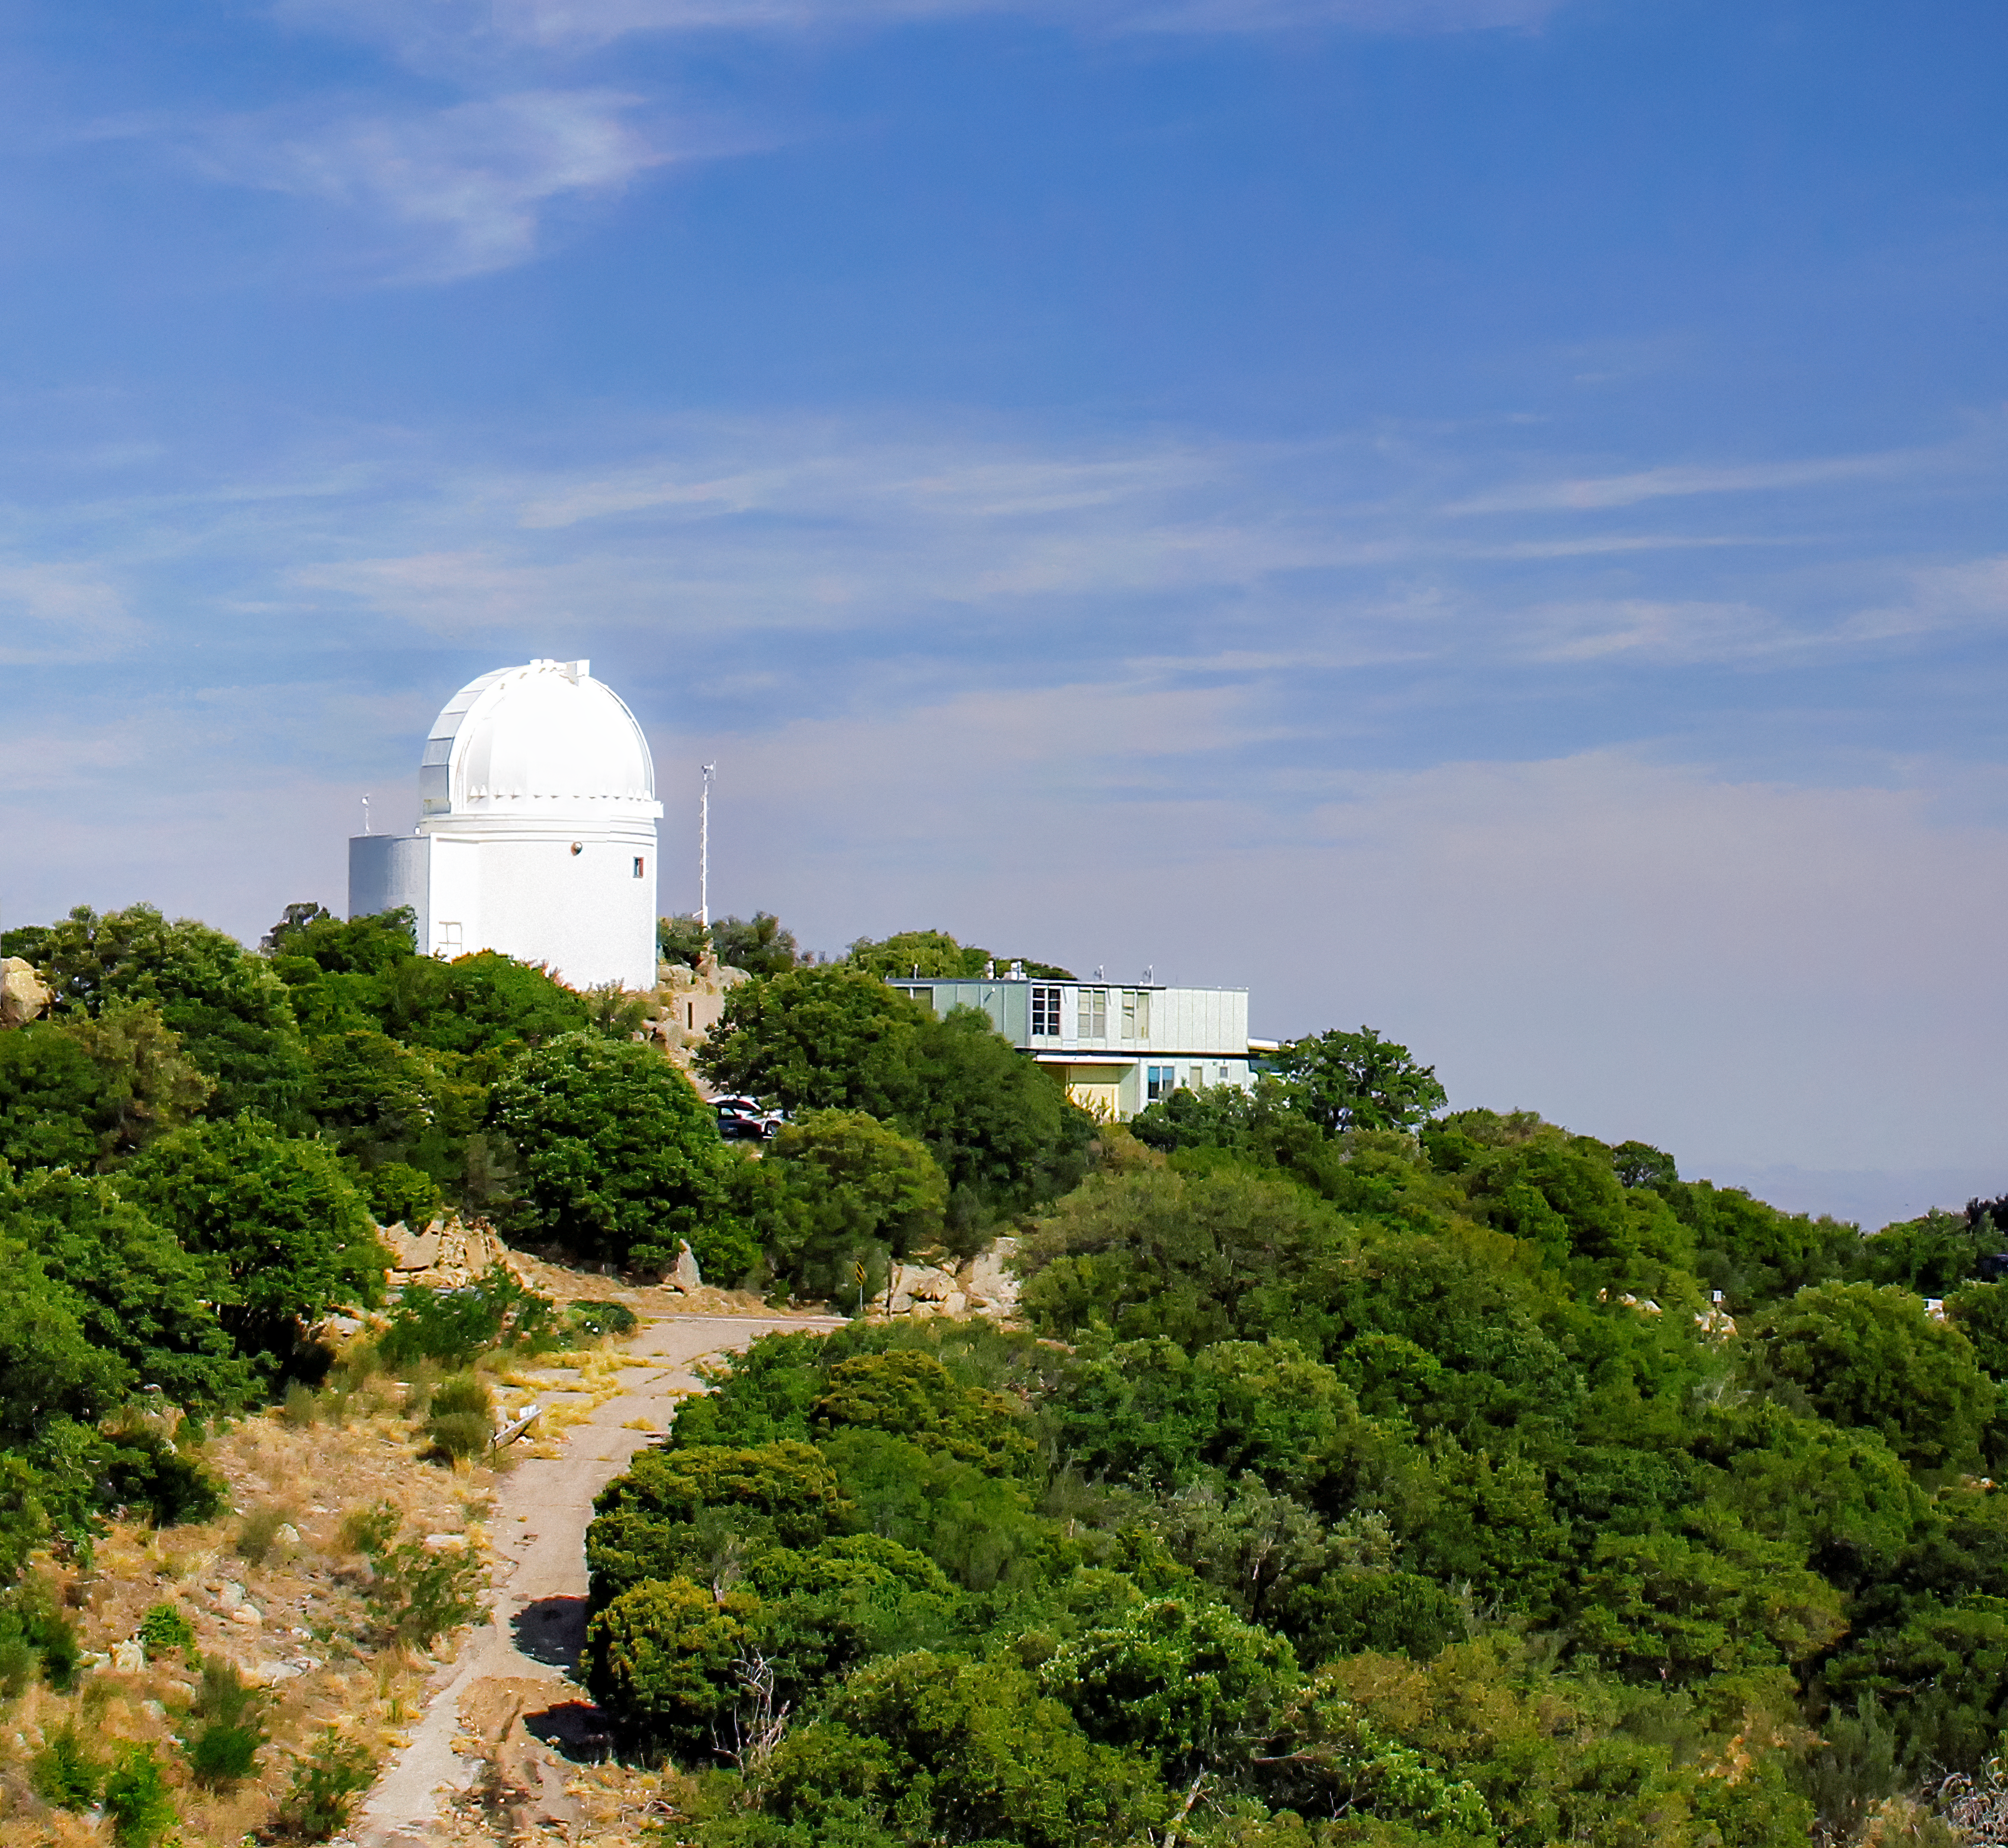

Space Watch Telescopes on Kitt Peak

Crop from larger photo of the Space Watch Telescopes on Kitt Peak National Observatory, AZ.

Credit: NOIRLab/NSF/AURA/P. Marenfeld